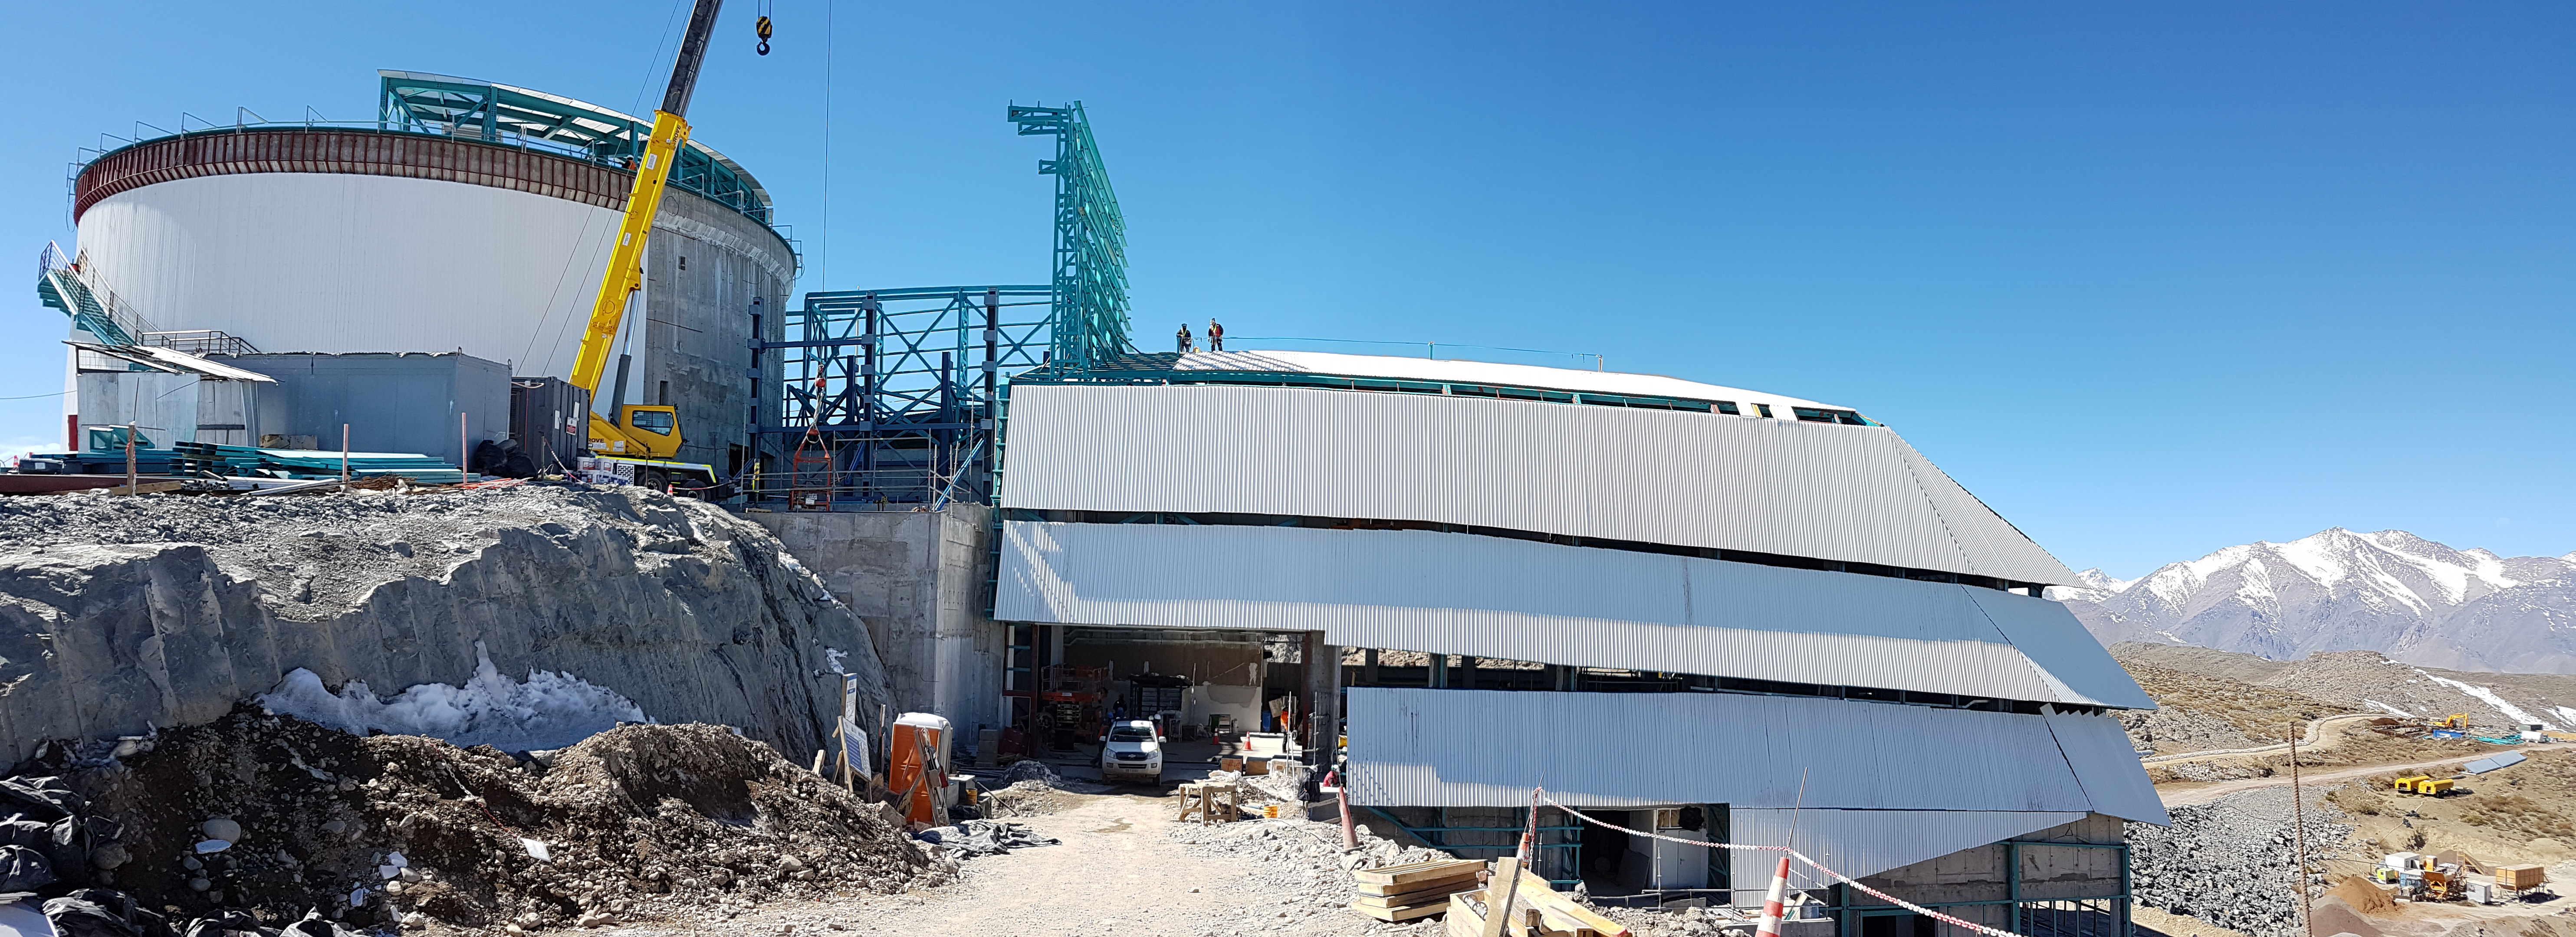

Summit Construction

Current status of construction, September 1, 2017. Installation of the roof is occurring while there is good weather; other jobs are also being completed inside the building.

Credit: Rubin Observatory/NSF/AURA